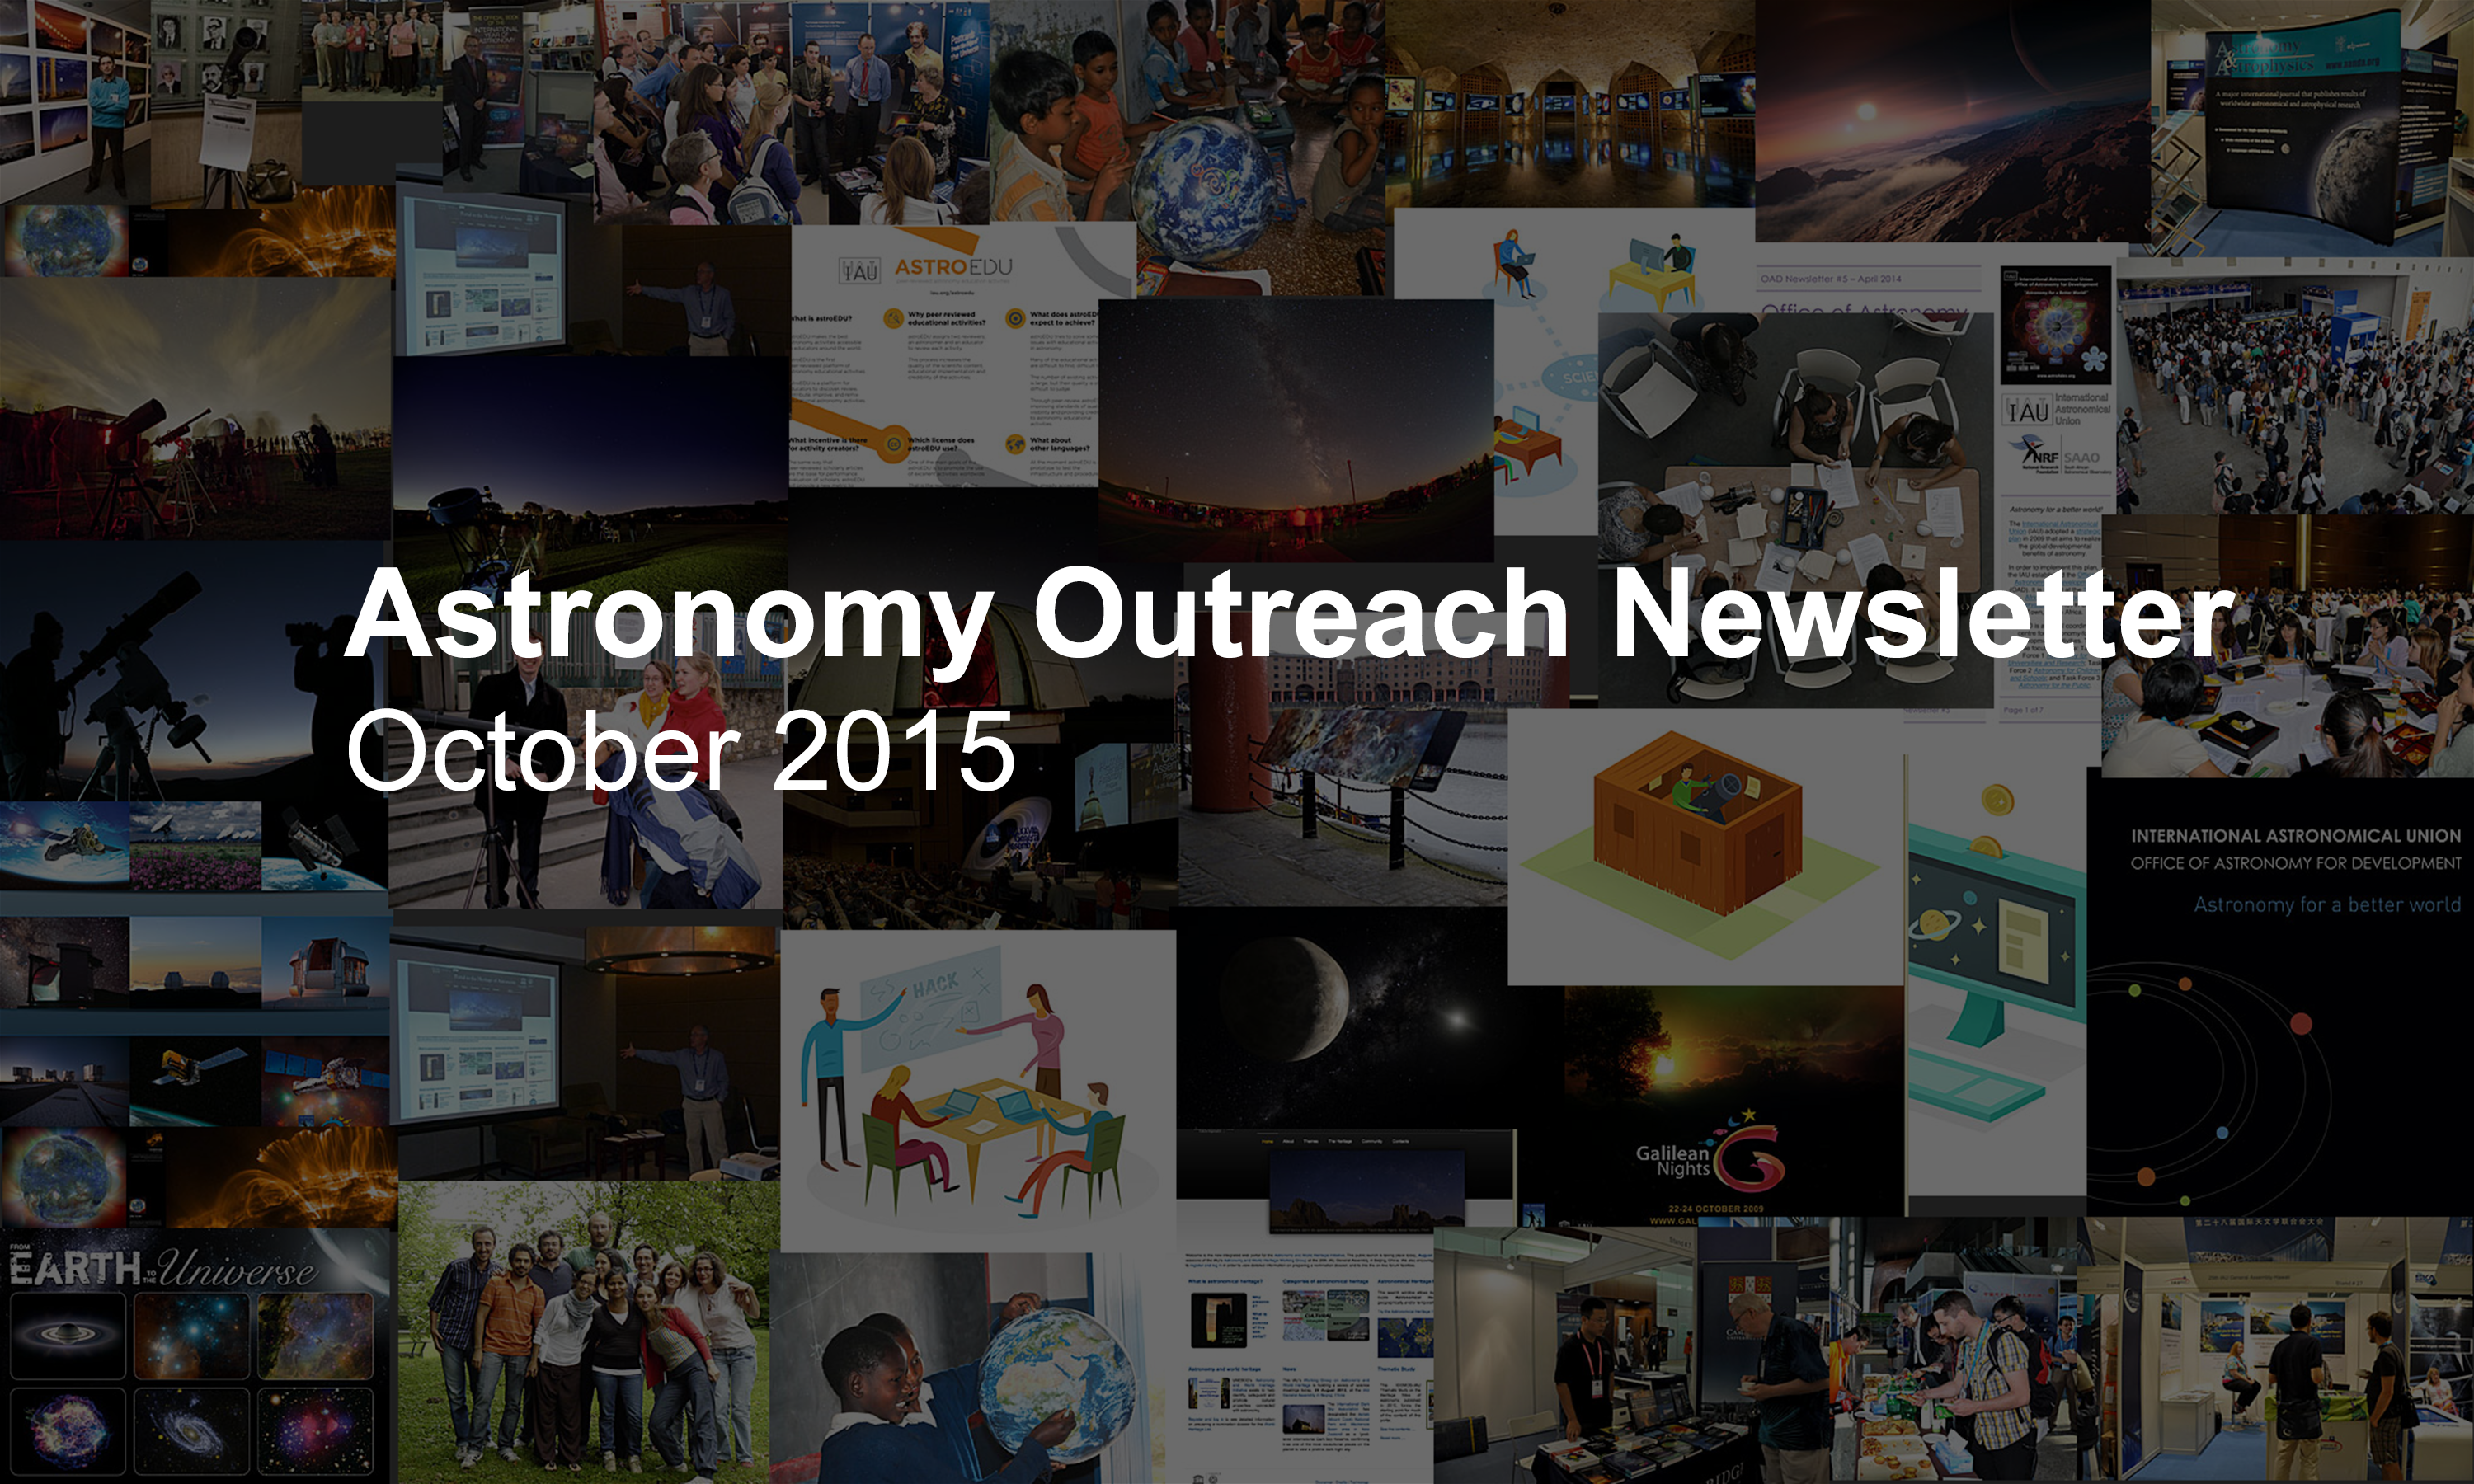

Astronomy Outreach Newsletter #14 (October 2015 #1)

IAU Astronomy Outreach Newsletter #14 2015 (October 2015 #1)

Credit: IAU